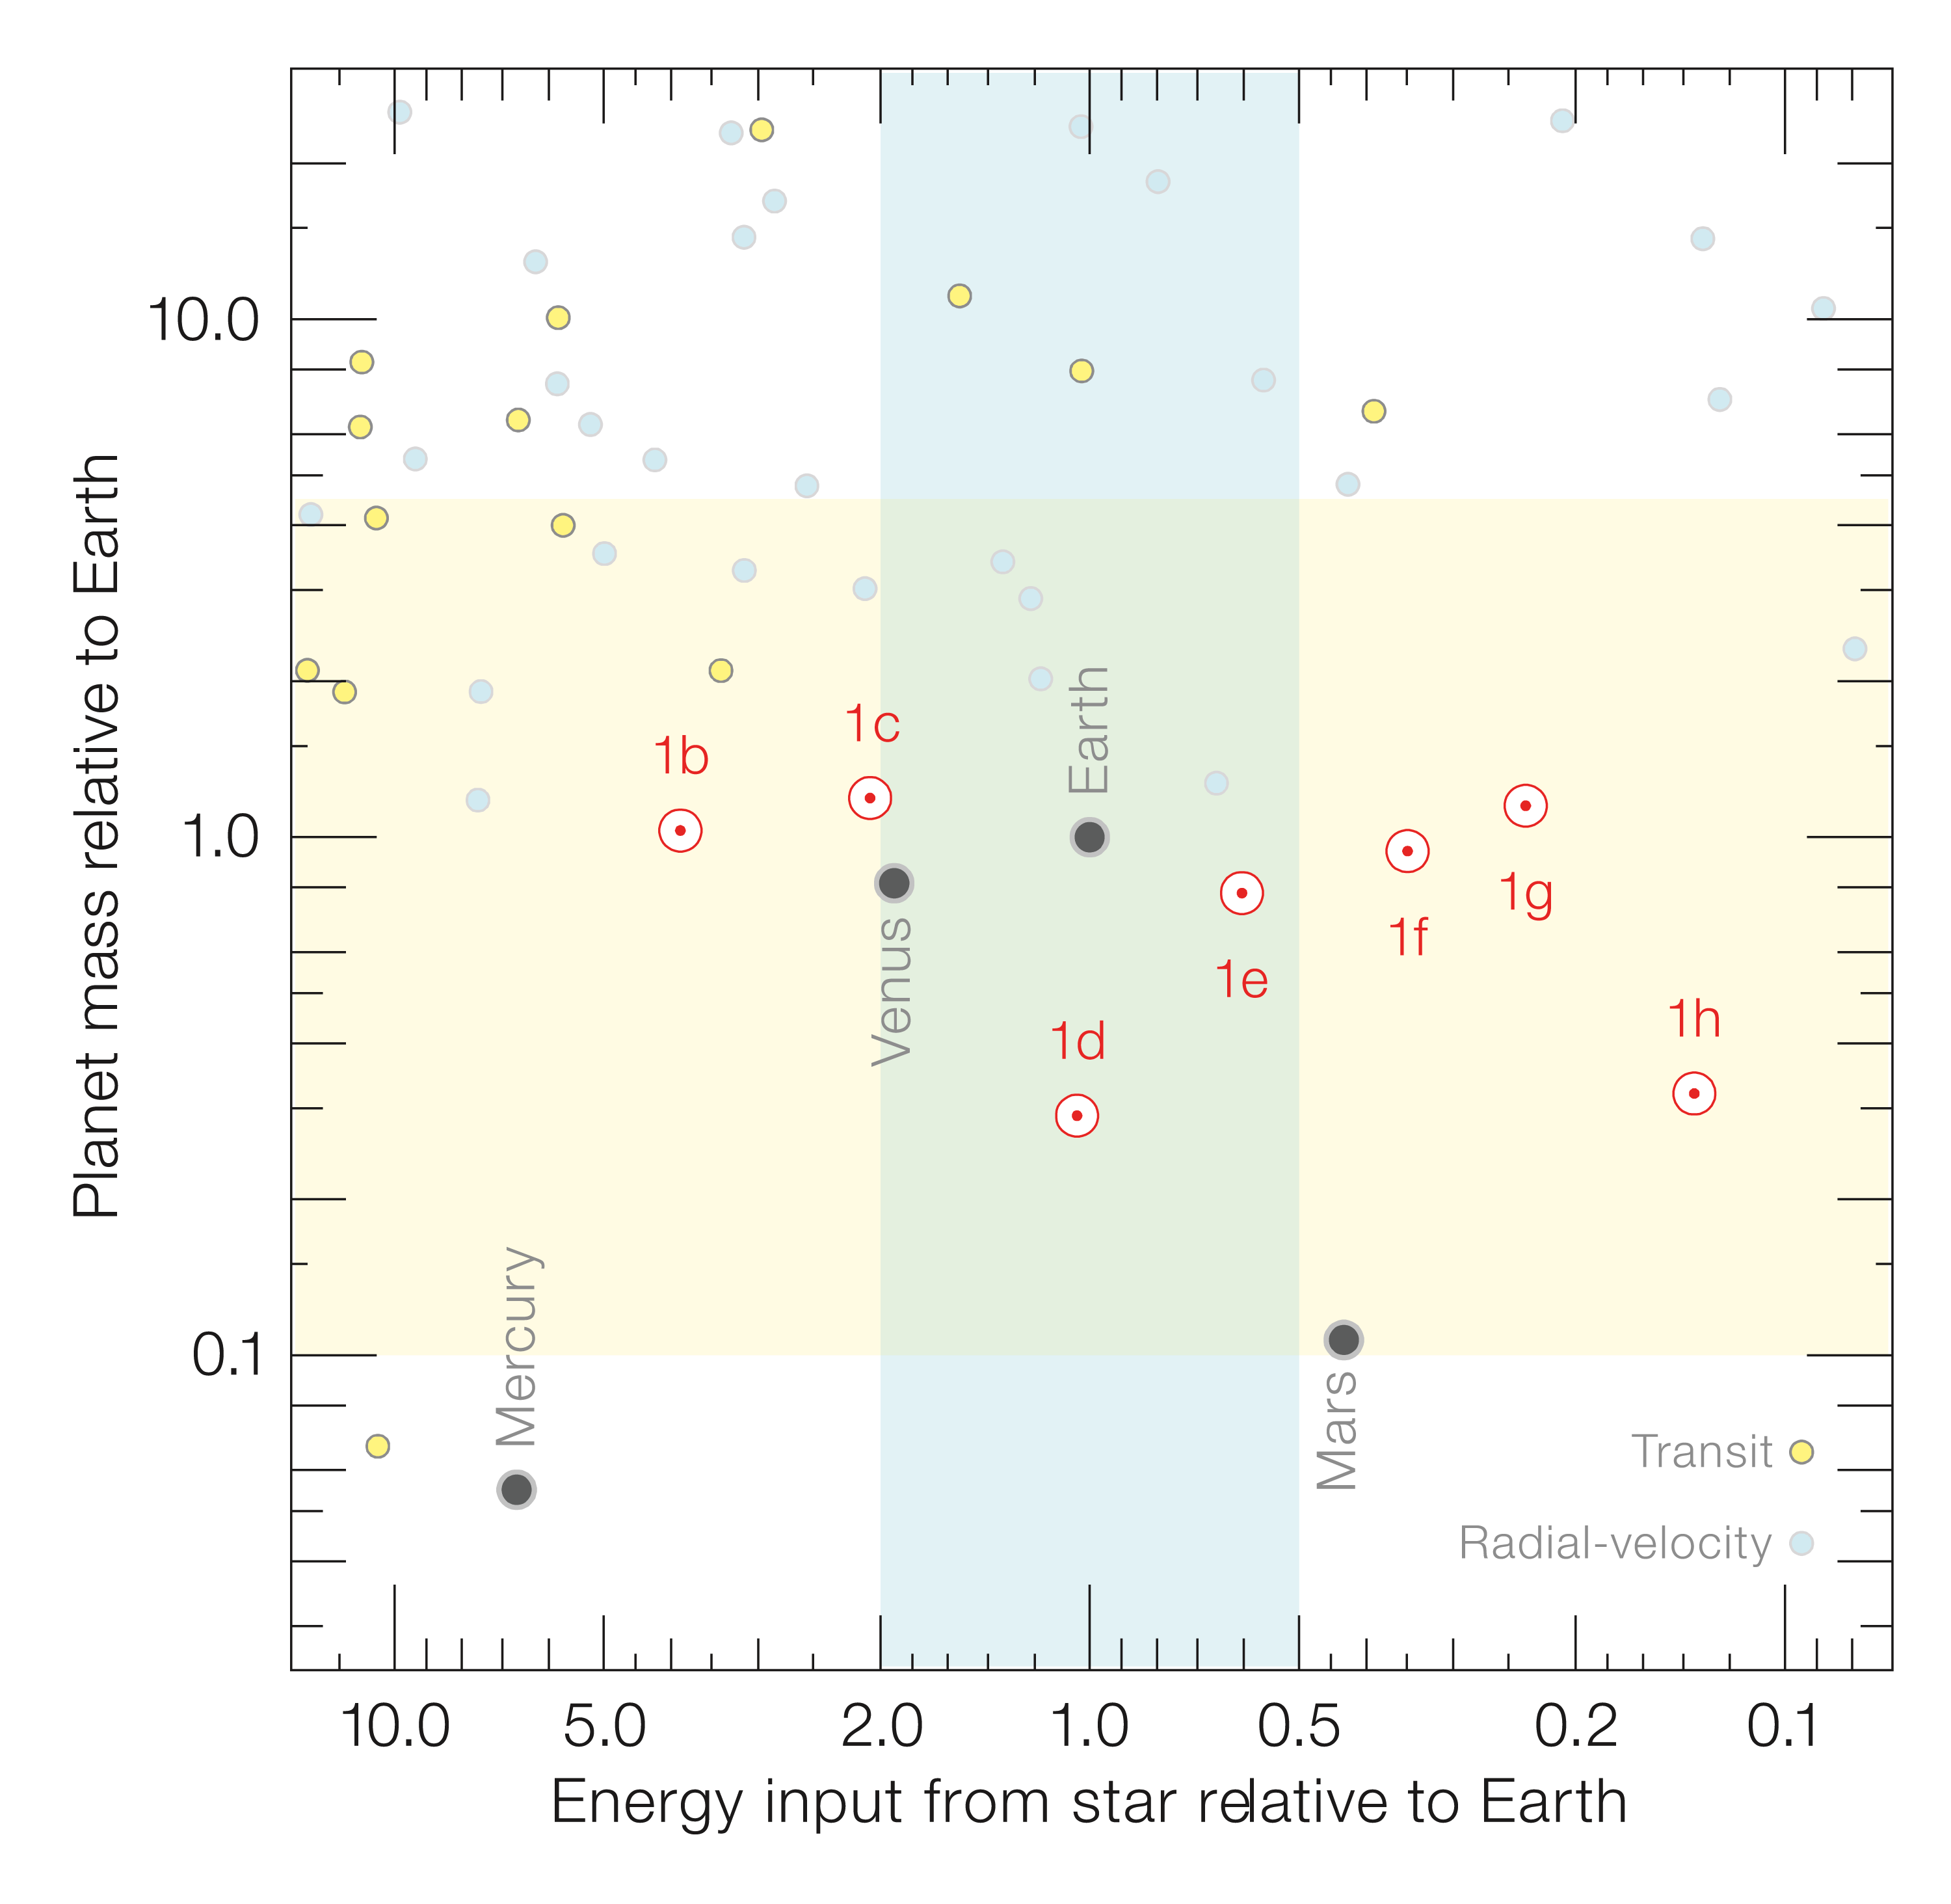

Properties of the seven TRAPPIST-1 planets compared to other known planets

This diagram compares the masses and incident flux from the star for the TRAPPIST-1 and many other exoplanets as well as several planets in the Solar System.

Credit: ESO/S. Grimm et al.